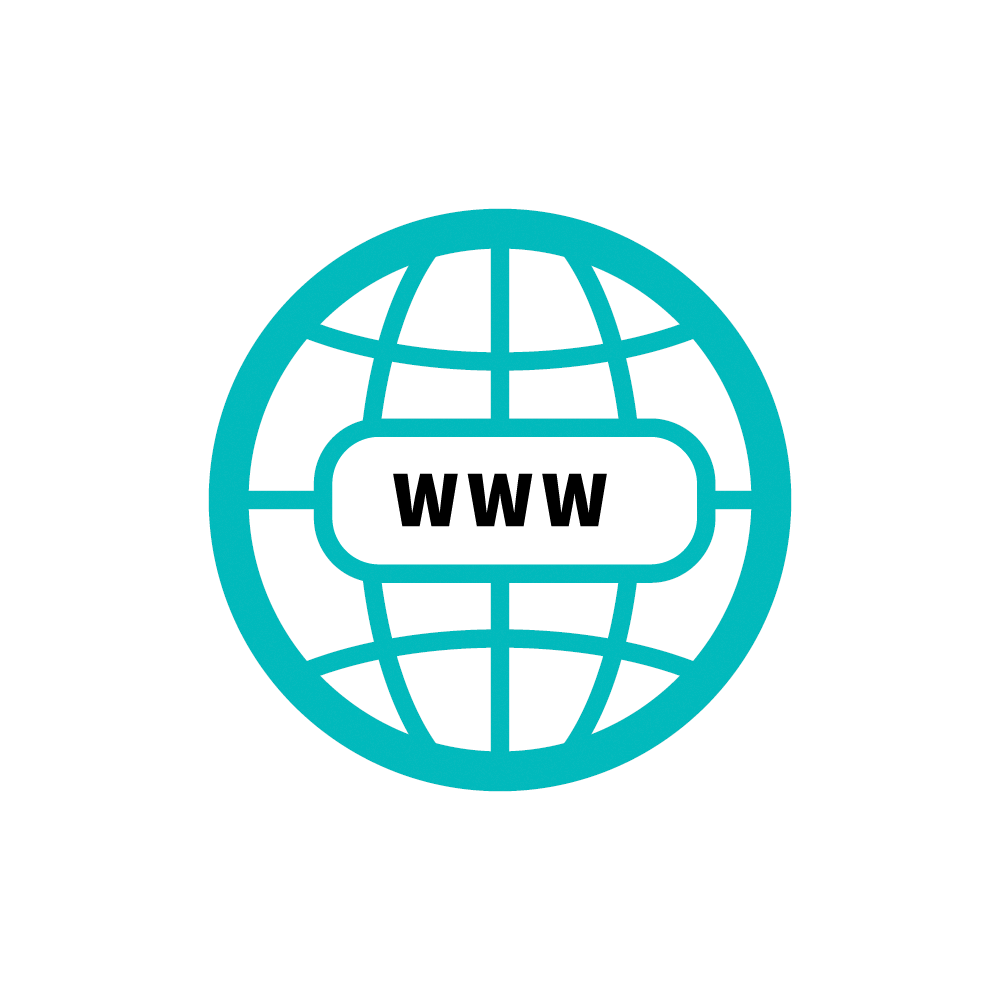

Rubin World Wide Web Icon

World wide web icon.

Credit: RubinObs/NOIRLab/SLAC/NSF/DOE/AURA